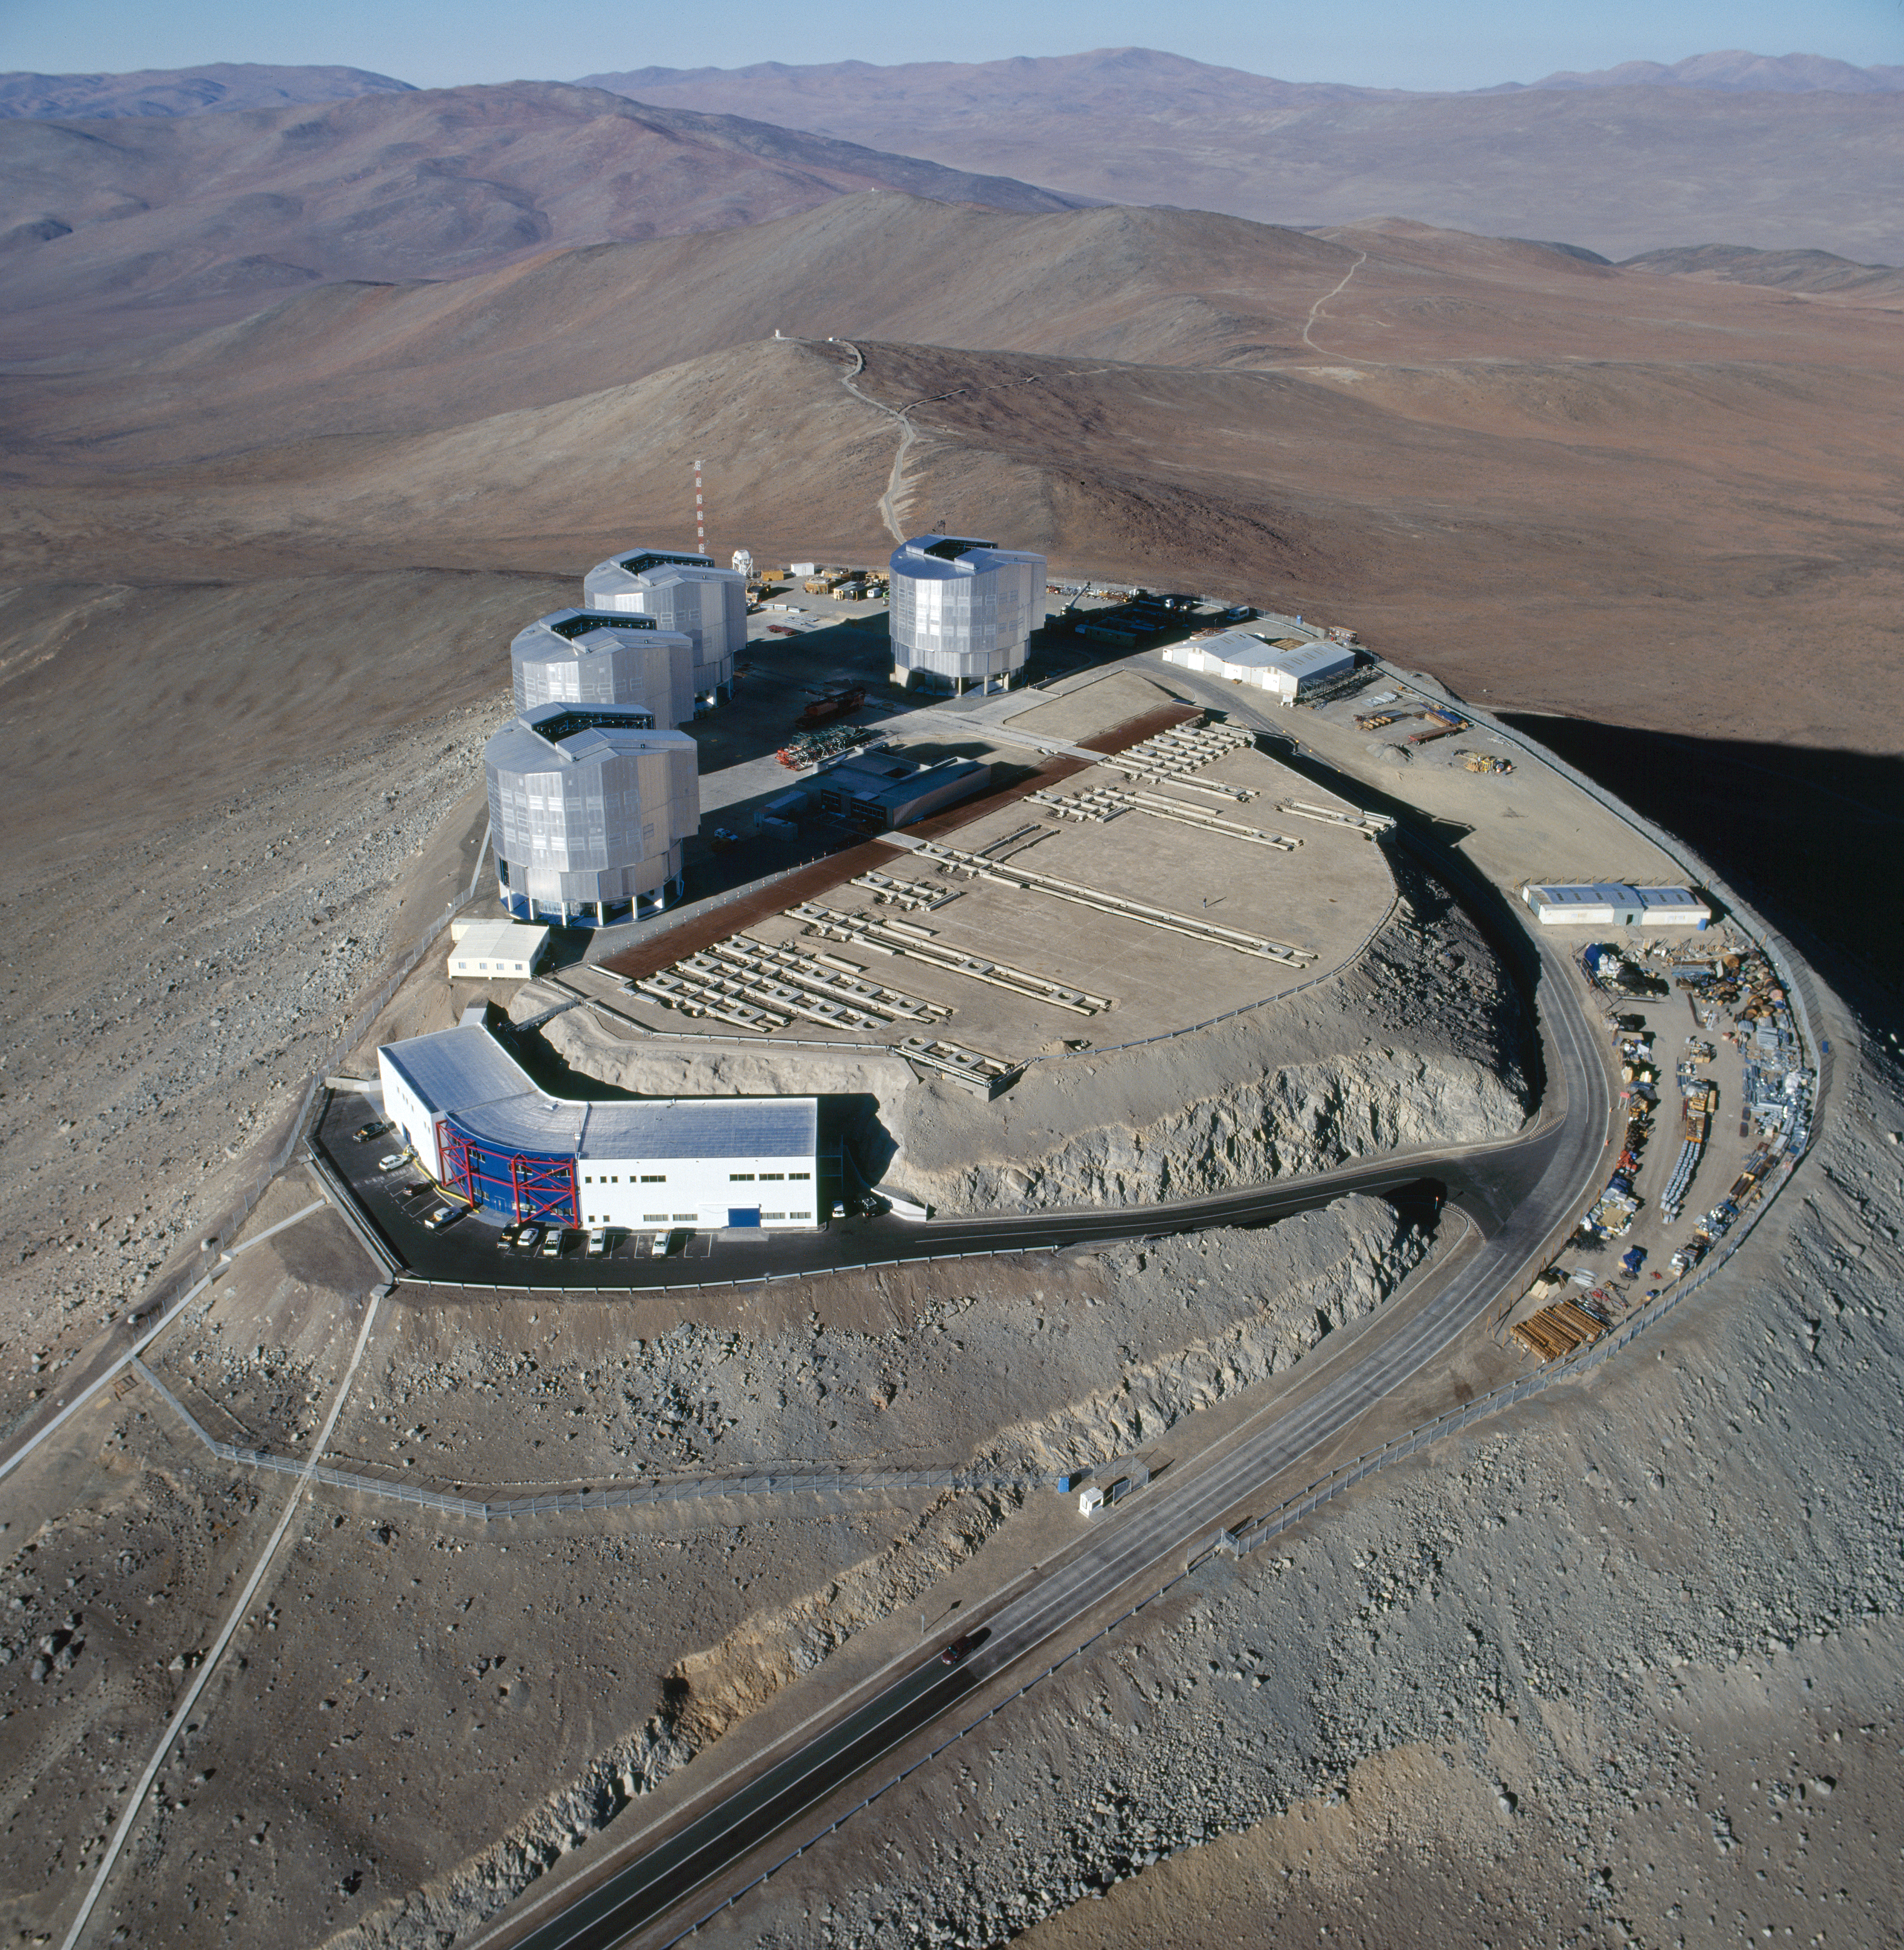

An aerial view of the Paranal Observatory in Chile

An aerial view of the Paranal Observatory in Chile. Photo taken in 1999

Credit: ESO/C.Madsen, H.Zodet